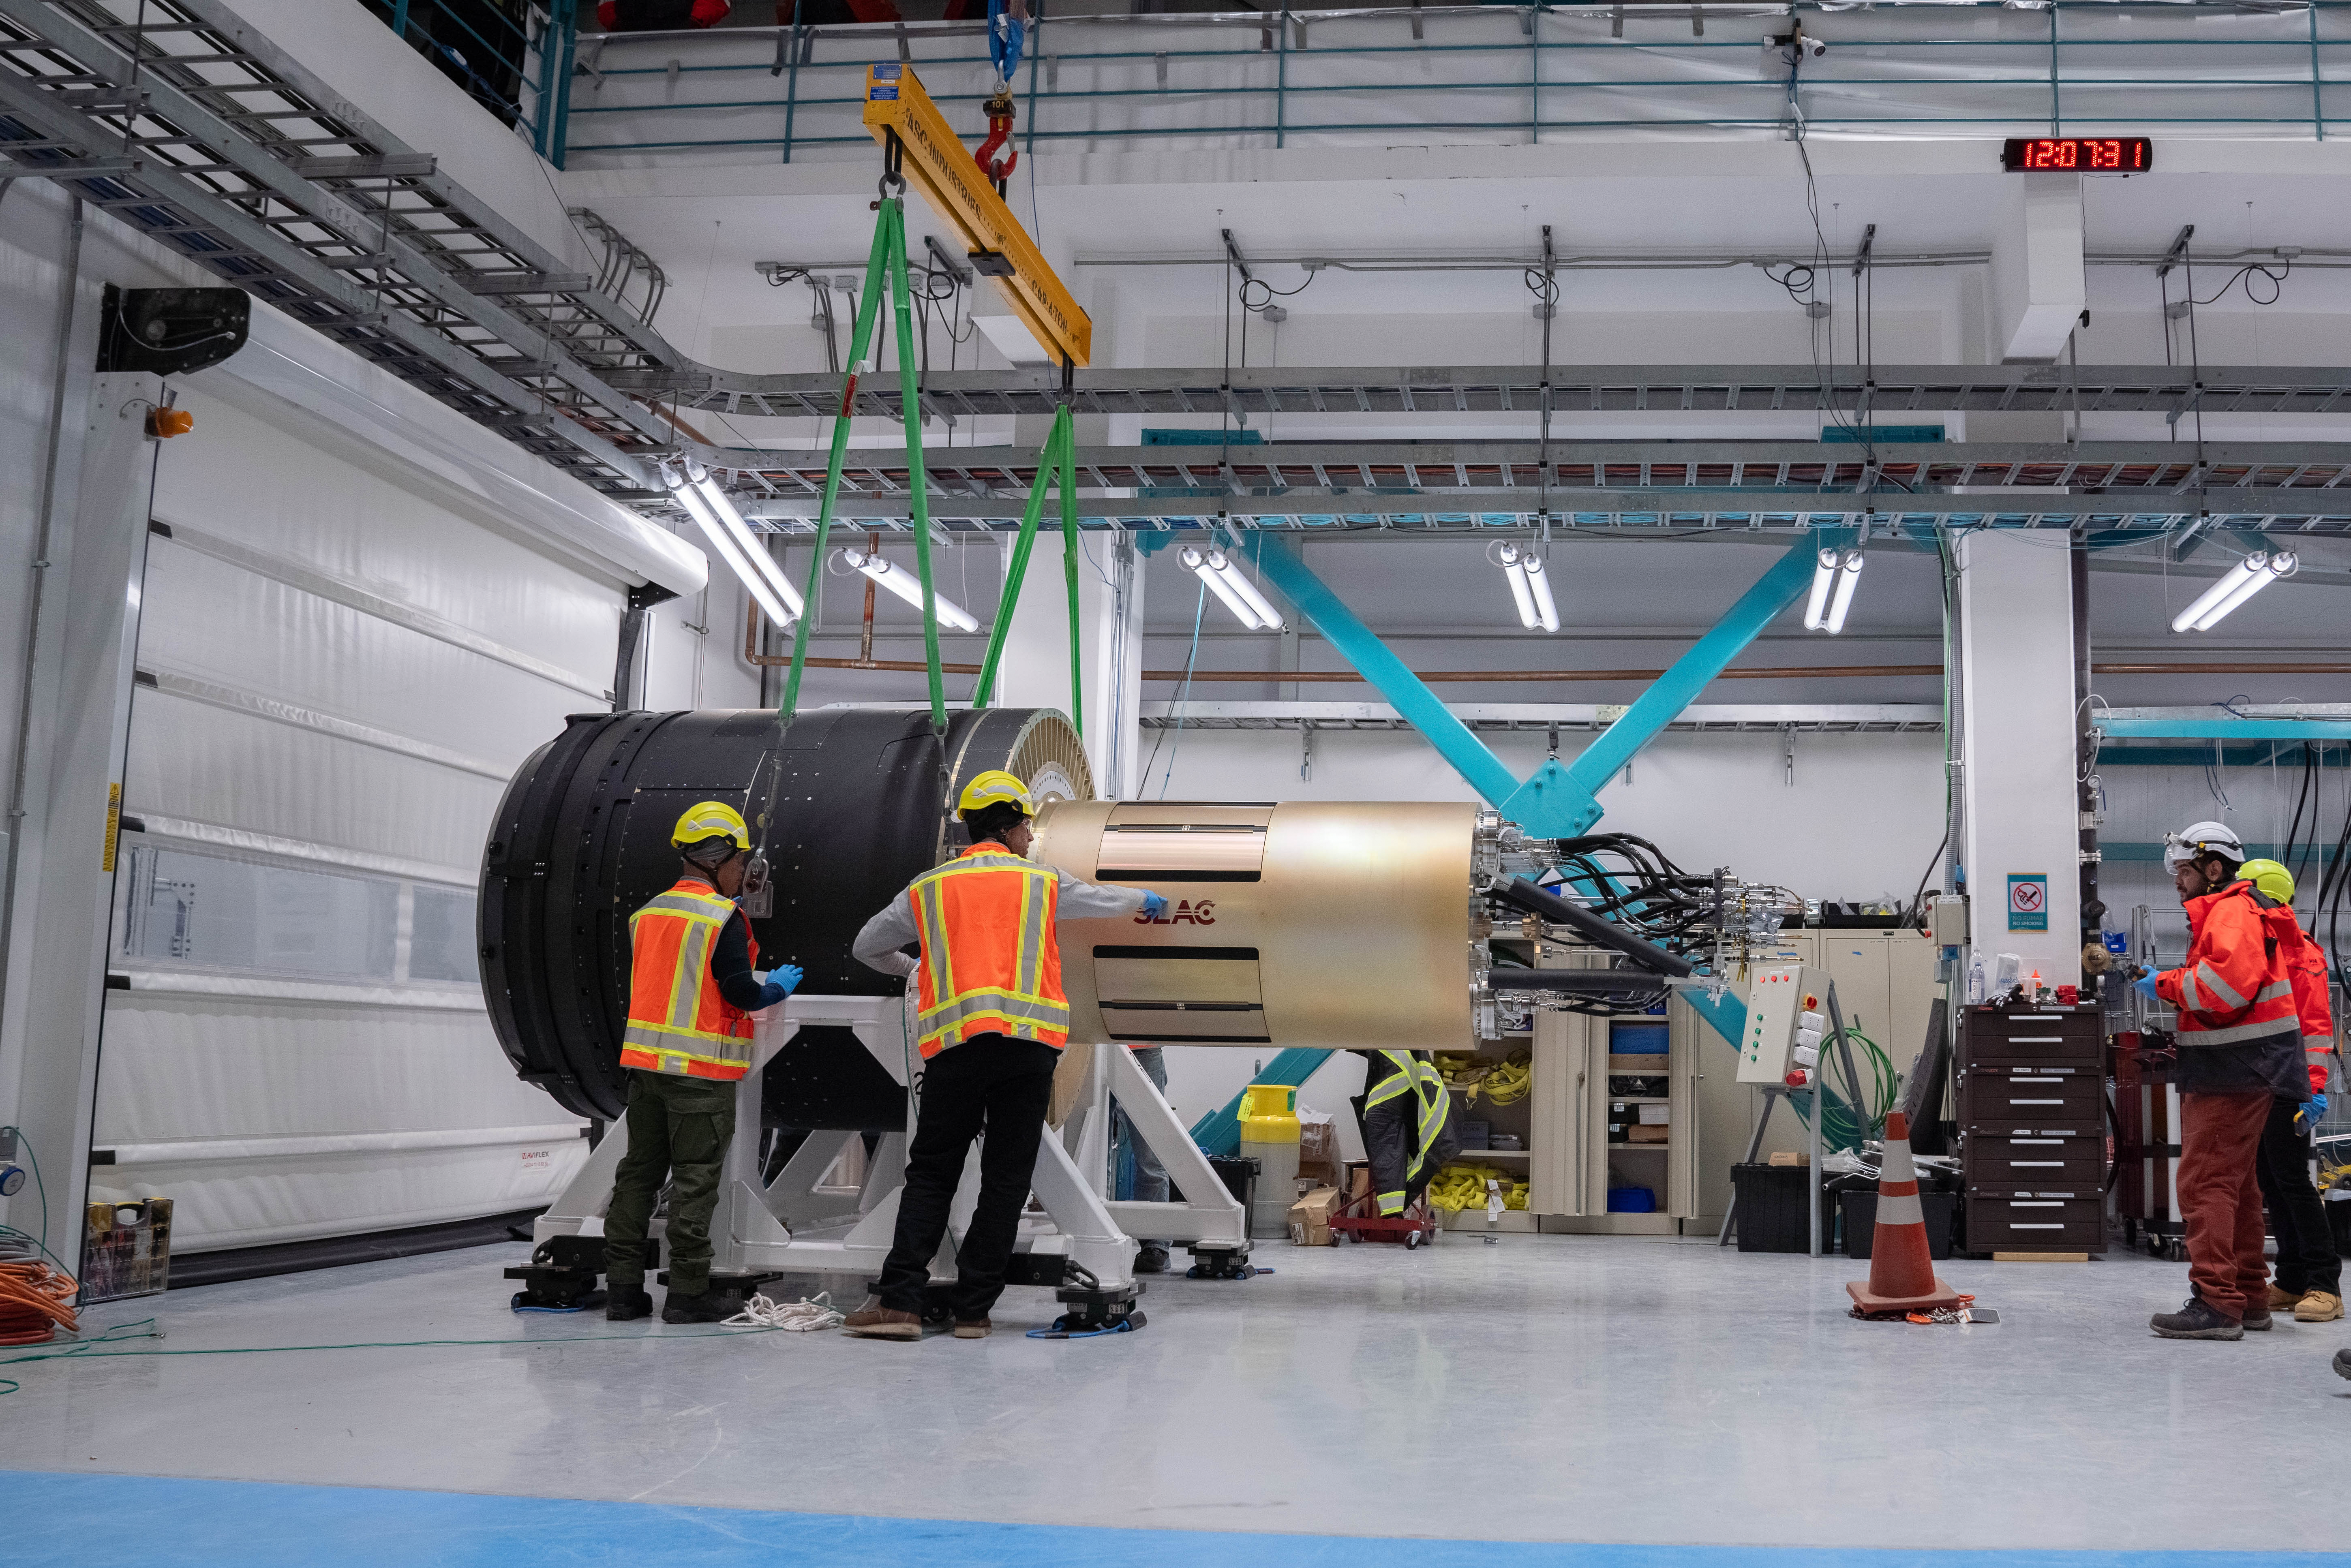

LSST Camera Arrives at Rubin Observatory

The LSST Camera is lifted out of its shipping crate on the third level of Rubin Observatory. The 3200-megapixel LSST Camera is the largest digital camera in the world, and it will soon be installed on the Simonyi Survey Telescope at Vera C. Rubin Observatory in Chile. When Rubin begins the Legacy Survey of Space and Time (LSST) in late 2025, the LSST Camera will take detailed images of the southern hemisphere sky for 10 years, building the most comprehensive timelapse view of our Universe we’ve ever seen. Using the LSST Camera, Rubin Observatory will fuel advances — and brand new discoveries — in many science areas, including exploring the nature of dark matter and dark energy, mapping the Milky Way, surveying our Solar System, and studying celestial objects that change in brightness or position.

Credit: Olivier Bonin/SLAC National Accelerator Laboratory